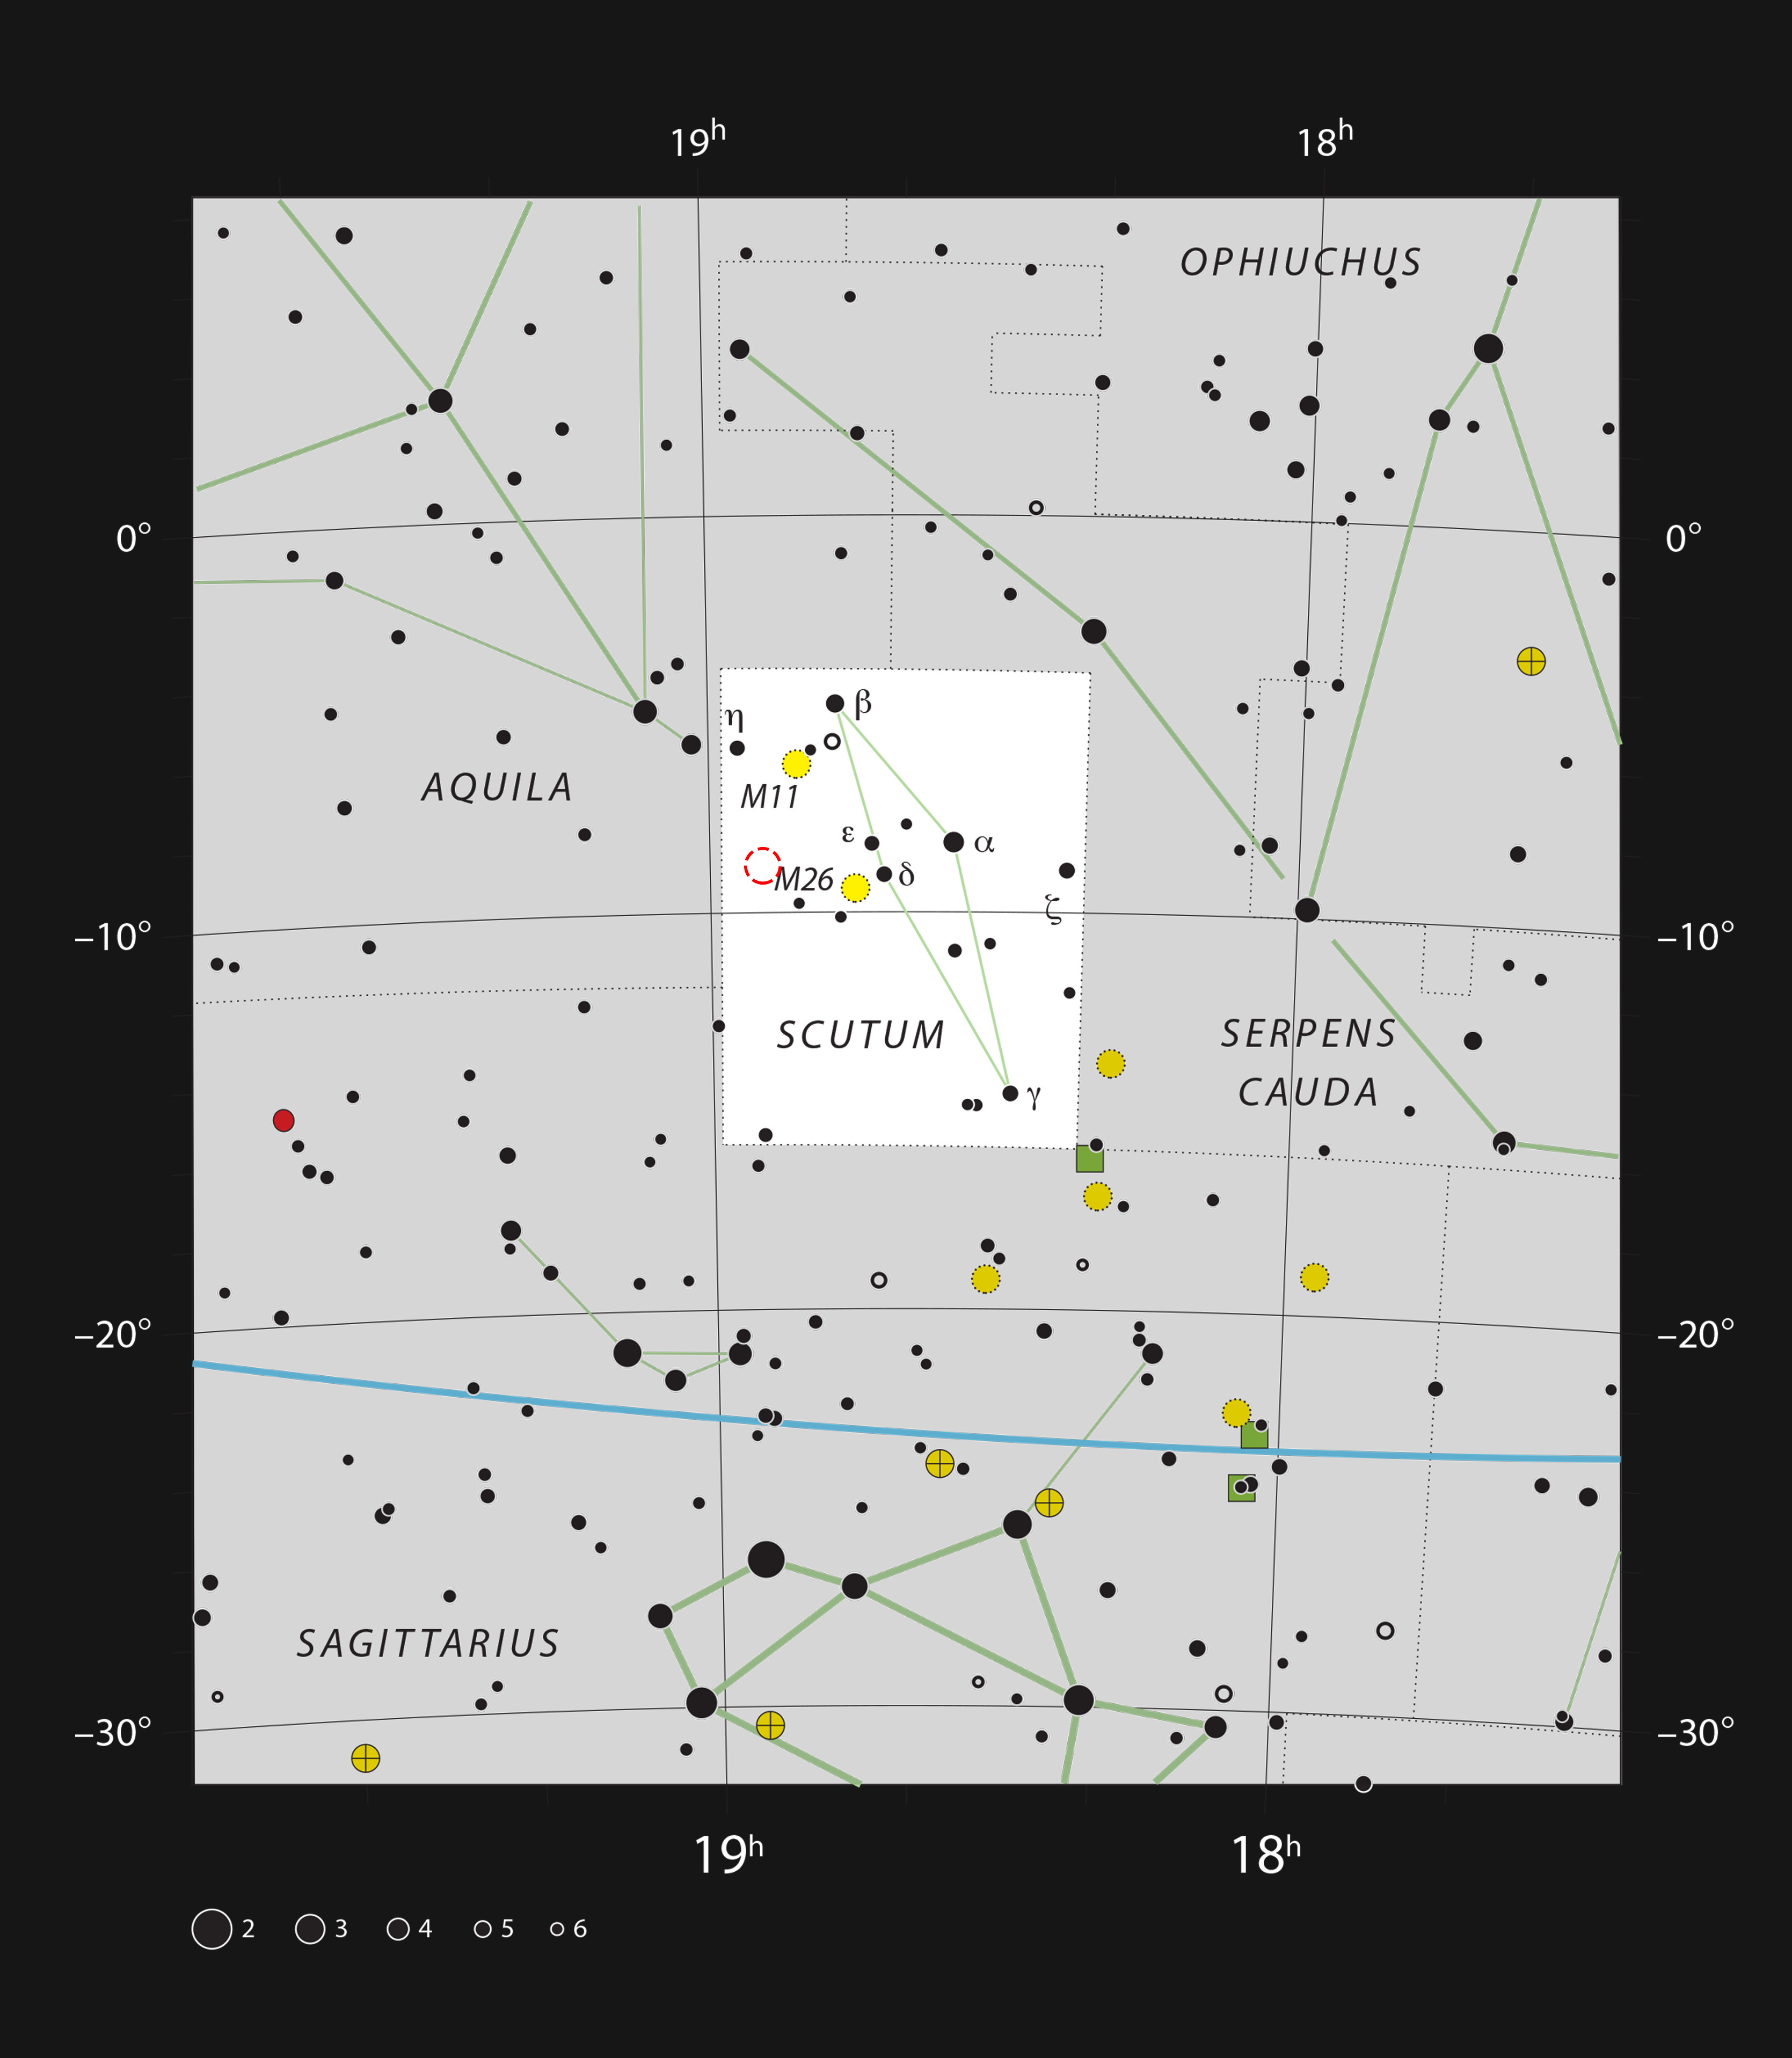

The planetary nebula IC 1295 in the constellation of Scutum (The Shield)

This chart shows the small but rich constellation of Scutum (The Shield). Most of the stars that can be seen in a dark sky with the unaided eye are marked. The location of the faint planetary nebula IC 1295 is indicated with a red circle. This very dim object can be seen in larger amateur telescopes and is best viewed with an appropriate filter. It lies close to the brighter globular star cluster NGC 6712.

Credit: ESO, IAU and Sky & Telescope